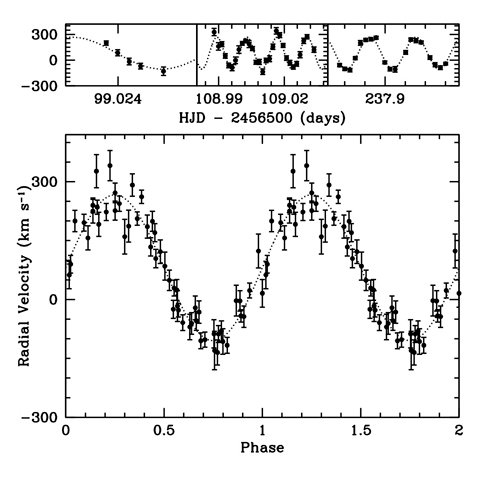

The radial velocities of the Balmer lines in WD 0931+444

The radial velocities of the Balmer lines in WD 0931+444. The bottom panel shows all of these data points phased with the best-fit period. The dotted line represents the best-fit model for a circular orbit with a period of 19.8 minutes.

Credit: International Gemini Observatory/NOIRLab/NSF/AURA